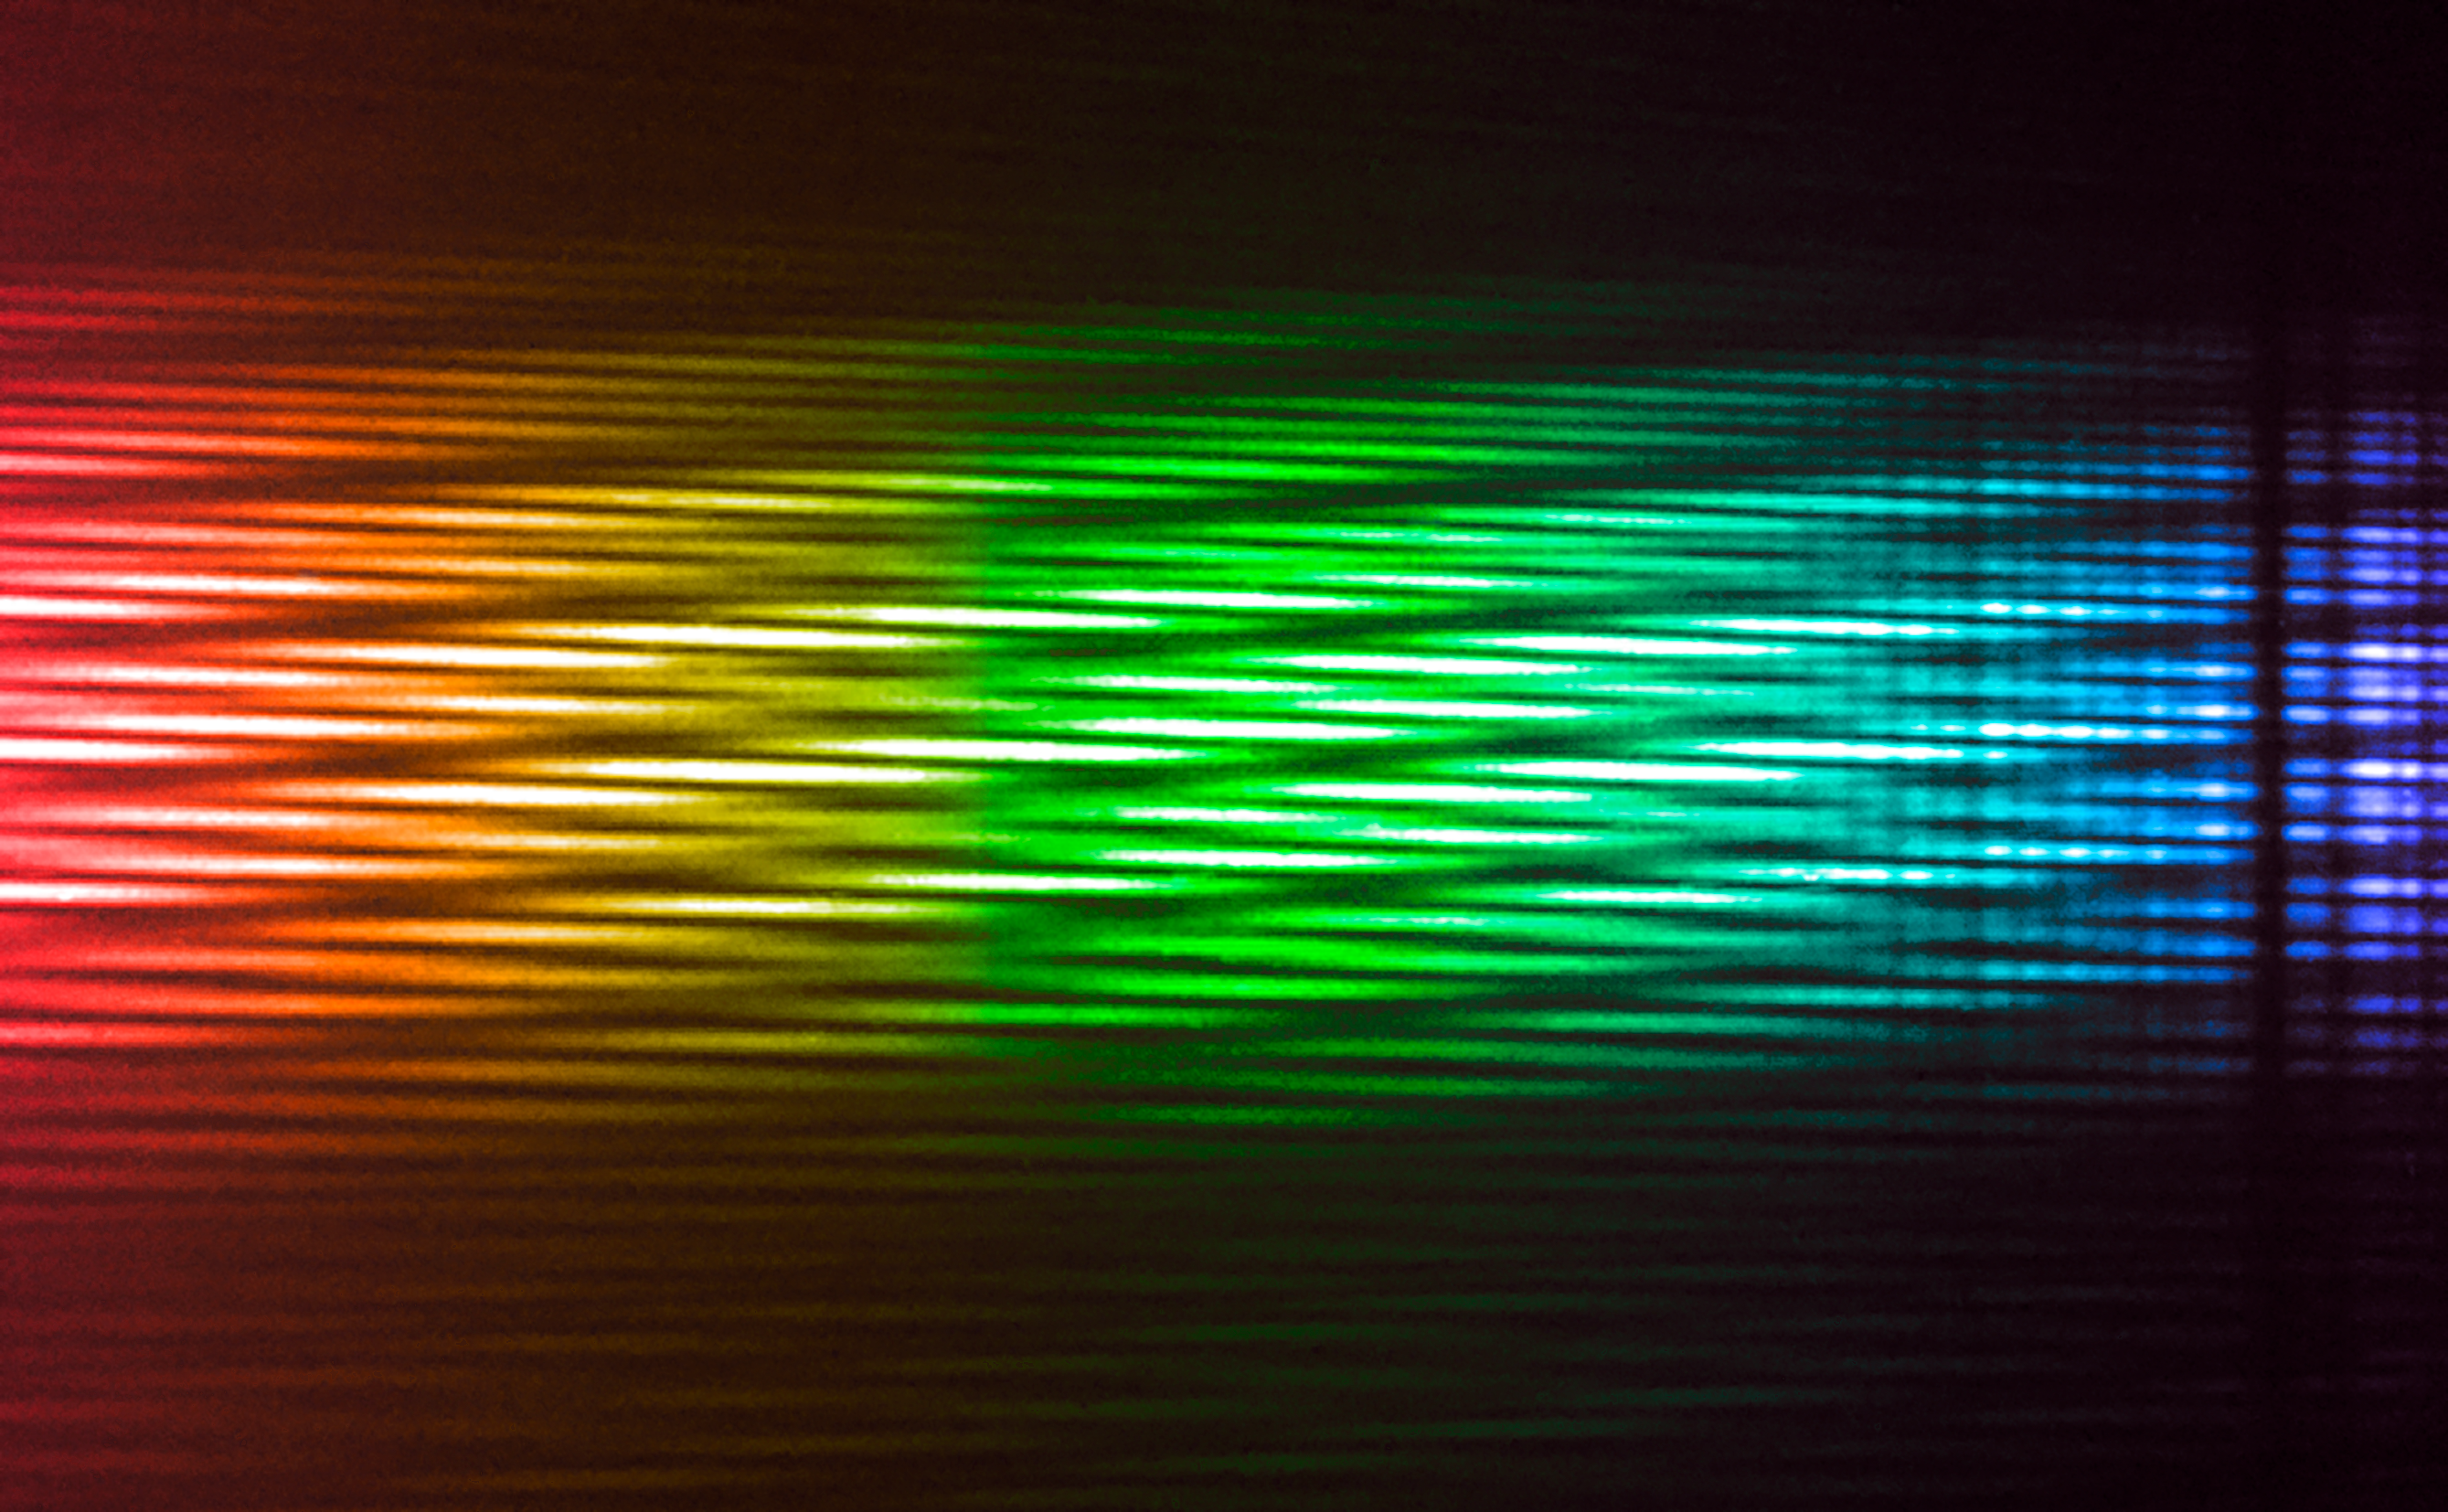

First light for MATISSE interferometric instrument

The MATISSE instrument on ESO’s Very Large Telescope Interferometer (VLTI) successfully made its first observations at the Paranal Observatory in northern Chile in early-2018. MATISSE is the most powerful interferometric instrument in the world at mid-infrared wavelengths. It will use high-resolution imaging and spectroscopy to probe the regions around young stars where planets are forming as well as the regions around supermassive black holes in the centres of galaxies.

This image is a colourised version of the first MATISSE interferometric observations of the star Sirius, combining data from four Auxiliary Telescopes of the VLT. The colours represent the changing wavelengths of the data, with blue showing the shorter wavelengths and red the longer. The observations were made in the infrared, so these are not the colours that would be seen with the human eye.

Credit: ESO/MATISSE consortium